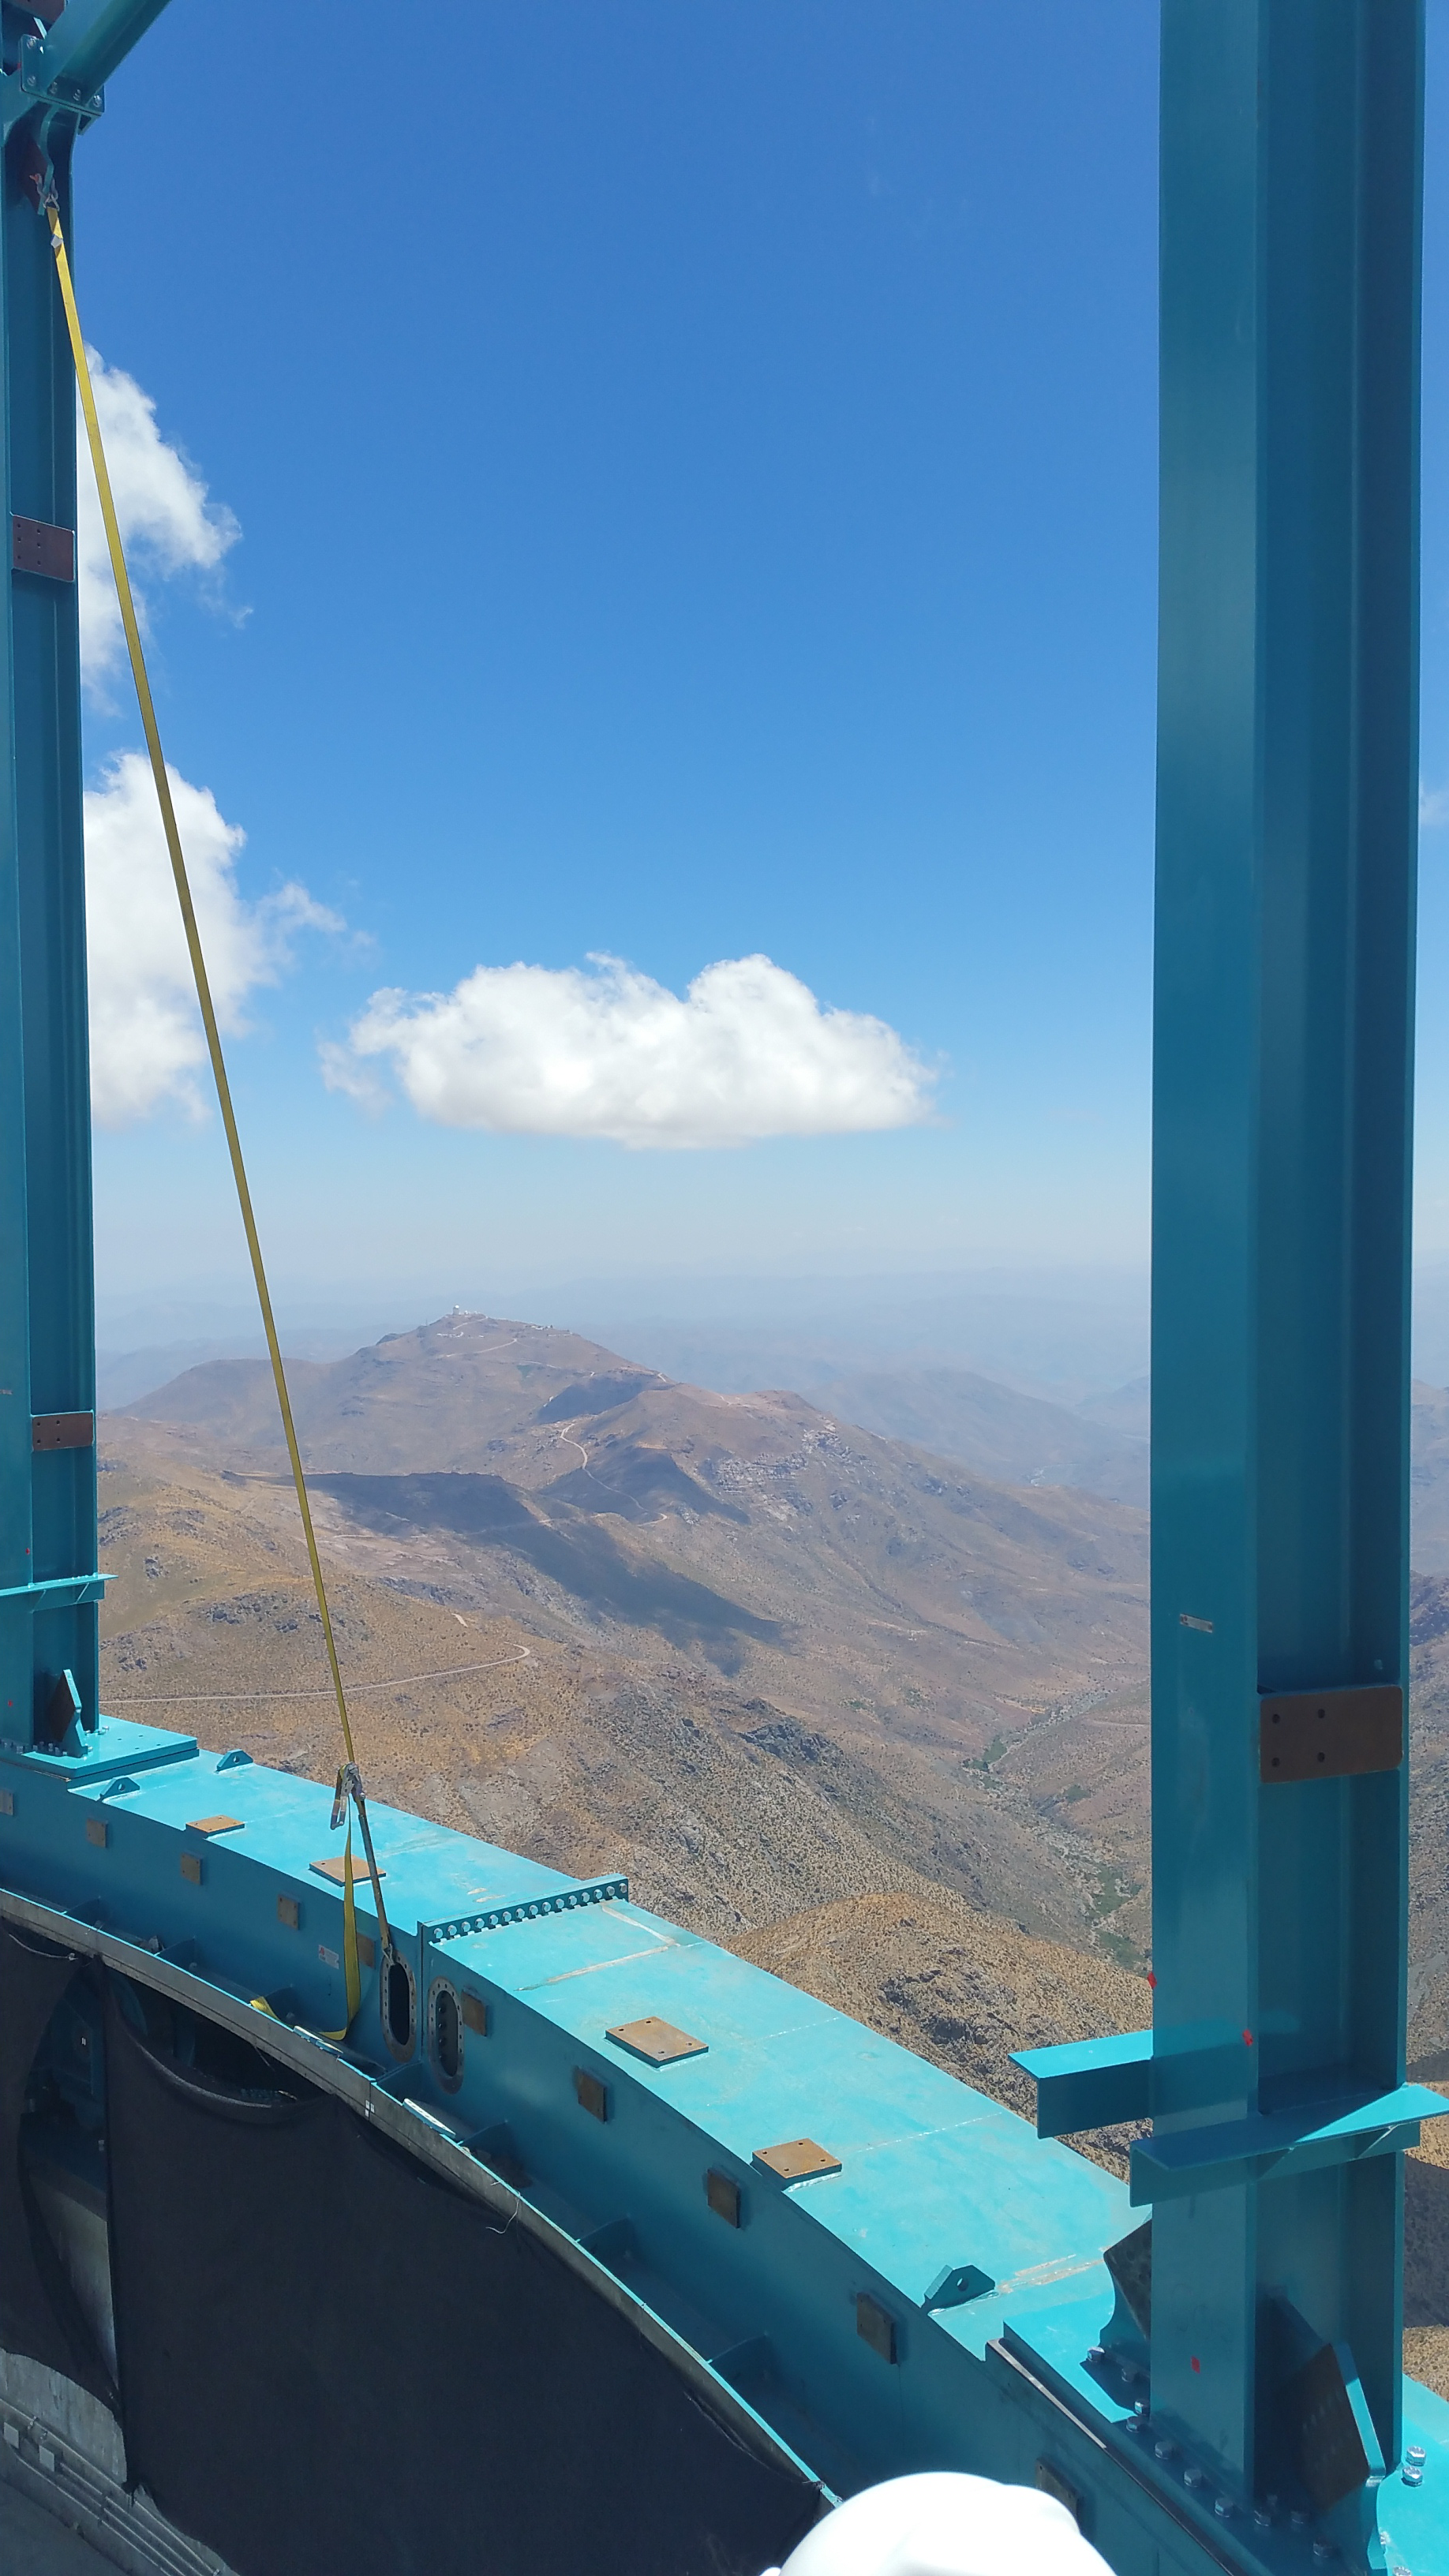

Installation of the Dome

View from between the recently installed Dome support columns.

Credit: Rubin Observatory/NSF/AURA